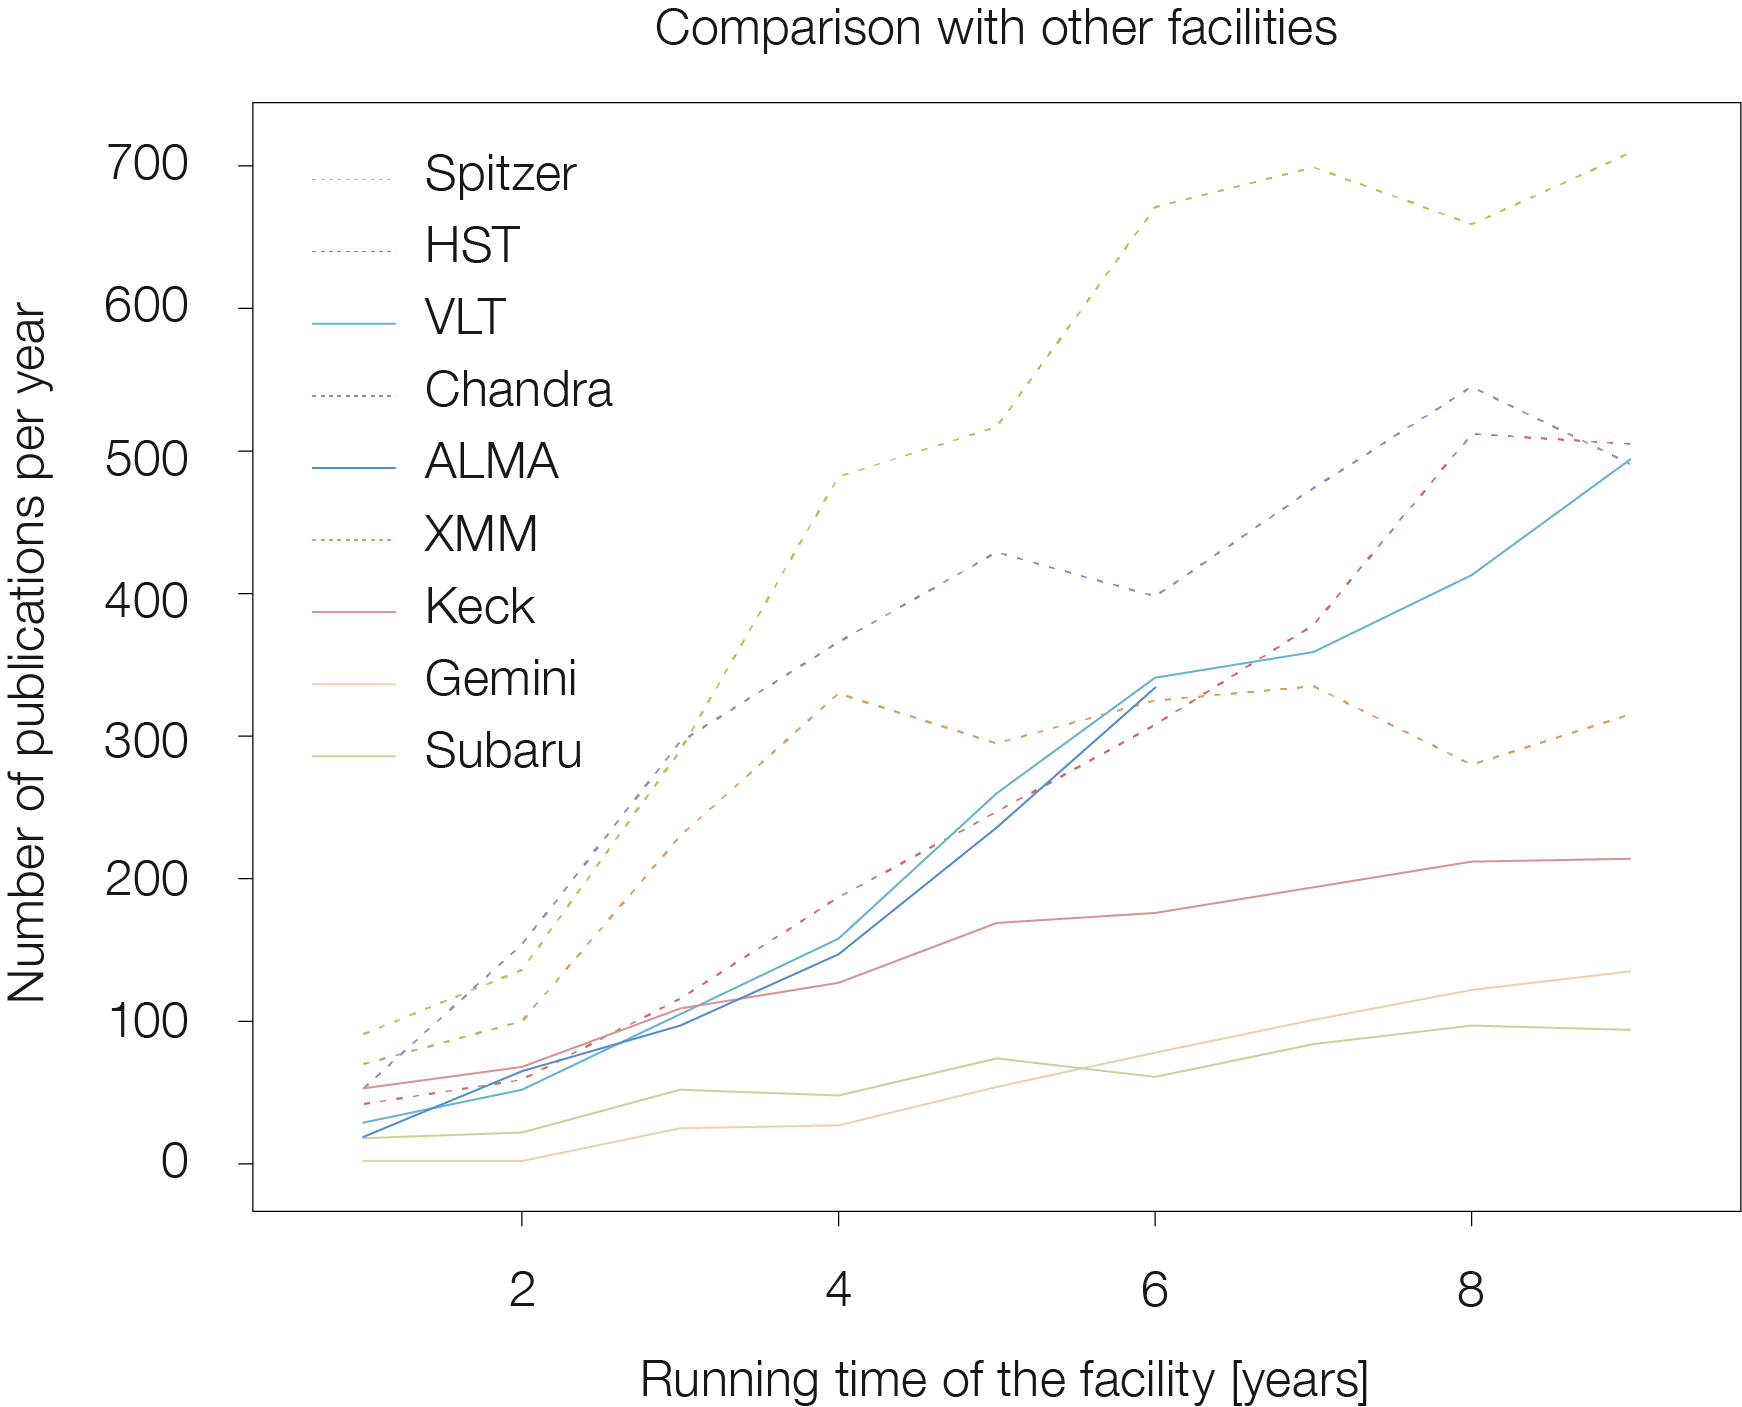

Comparison of papers published based on data from different observatories

ALMA, the Atacama Large Millimeter/submillimeter Array, reached an important milestone in April 2018 with the publication of the 1000th peer-reviewed paper using ALMA data. The paper was Spatial variations in Titan's atmospheric temperature: ALMA and Cassini comparisons from 2012 to 2015 by Alexander E. Thelen et al. — which presents a detailed investigation of the atmospheric temperature of Saturn's largest moon, Titan. This plot compares the growth of ALMA papers through the years since science operations began with other facilities, both on the ground and in space.

Credit: ALMA (ESO/NAOJ/NRAO)